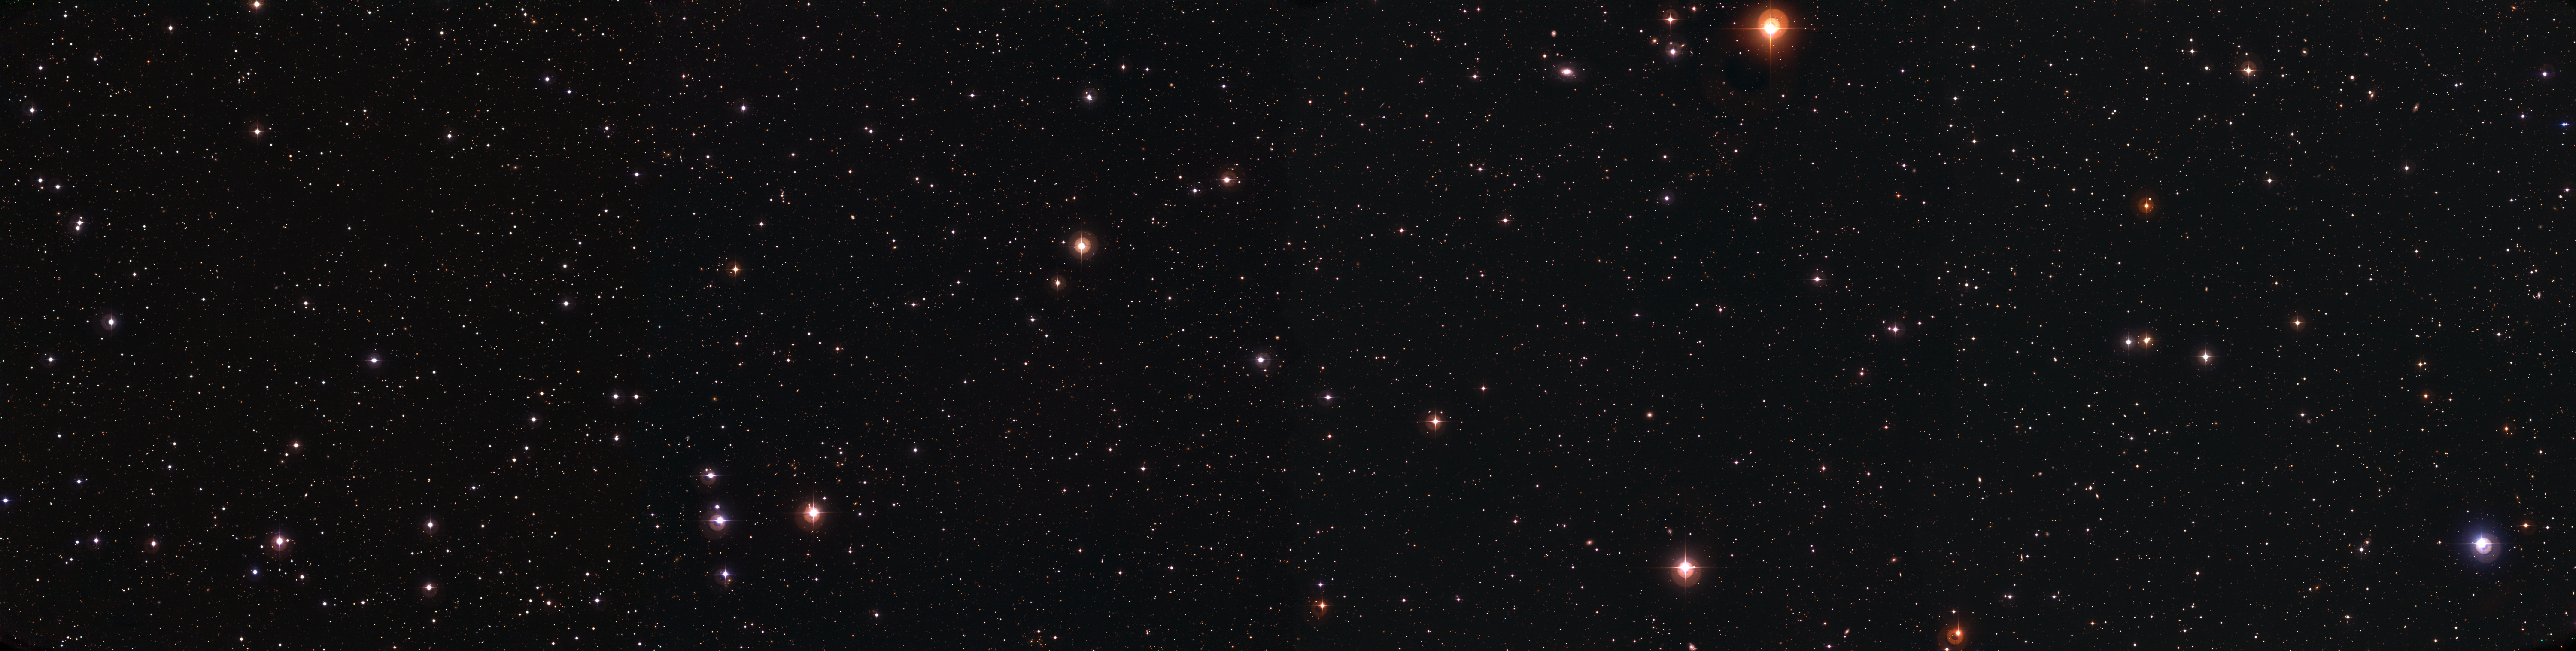

The Deep 3 'empty' field

Colour image of the Deep 3 'empty' field observed with the Wide-Field Camera on the MPG/ESO 2.2-m telescope at La Silla. The image is the combination of 714 frames for a total exposure time of 64.5 hours obtained through four different filters (B, V, R, and I). It consists of four adjacent Wide-Field Camera pointings (each 33x34 arcmin), covering a total area larger than one square degree. The original image — whose resolution is conserved in the fullsize original version and in eso0614c — consists of about 300 million pixels. It had to be downscaled to be of reasonable size for the Internet. North is up and East is to the left.

Credit: ESO